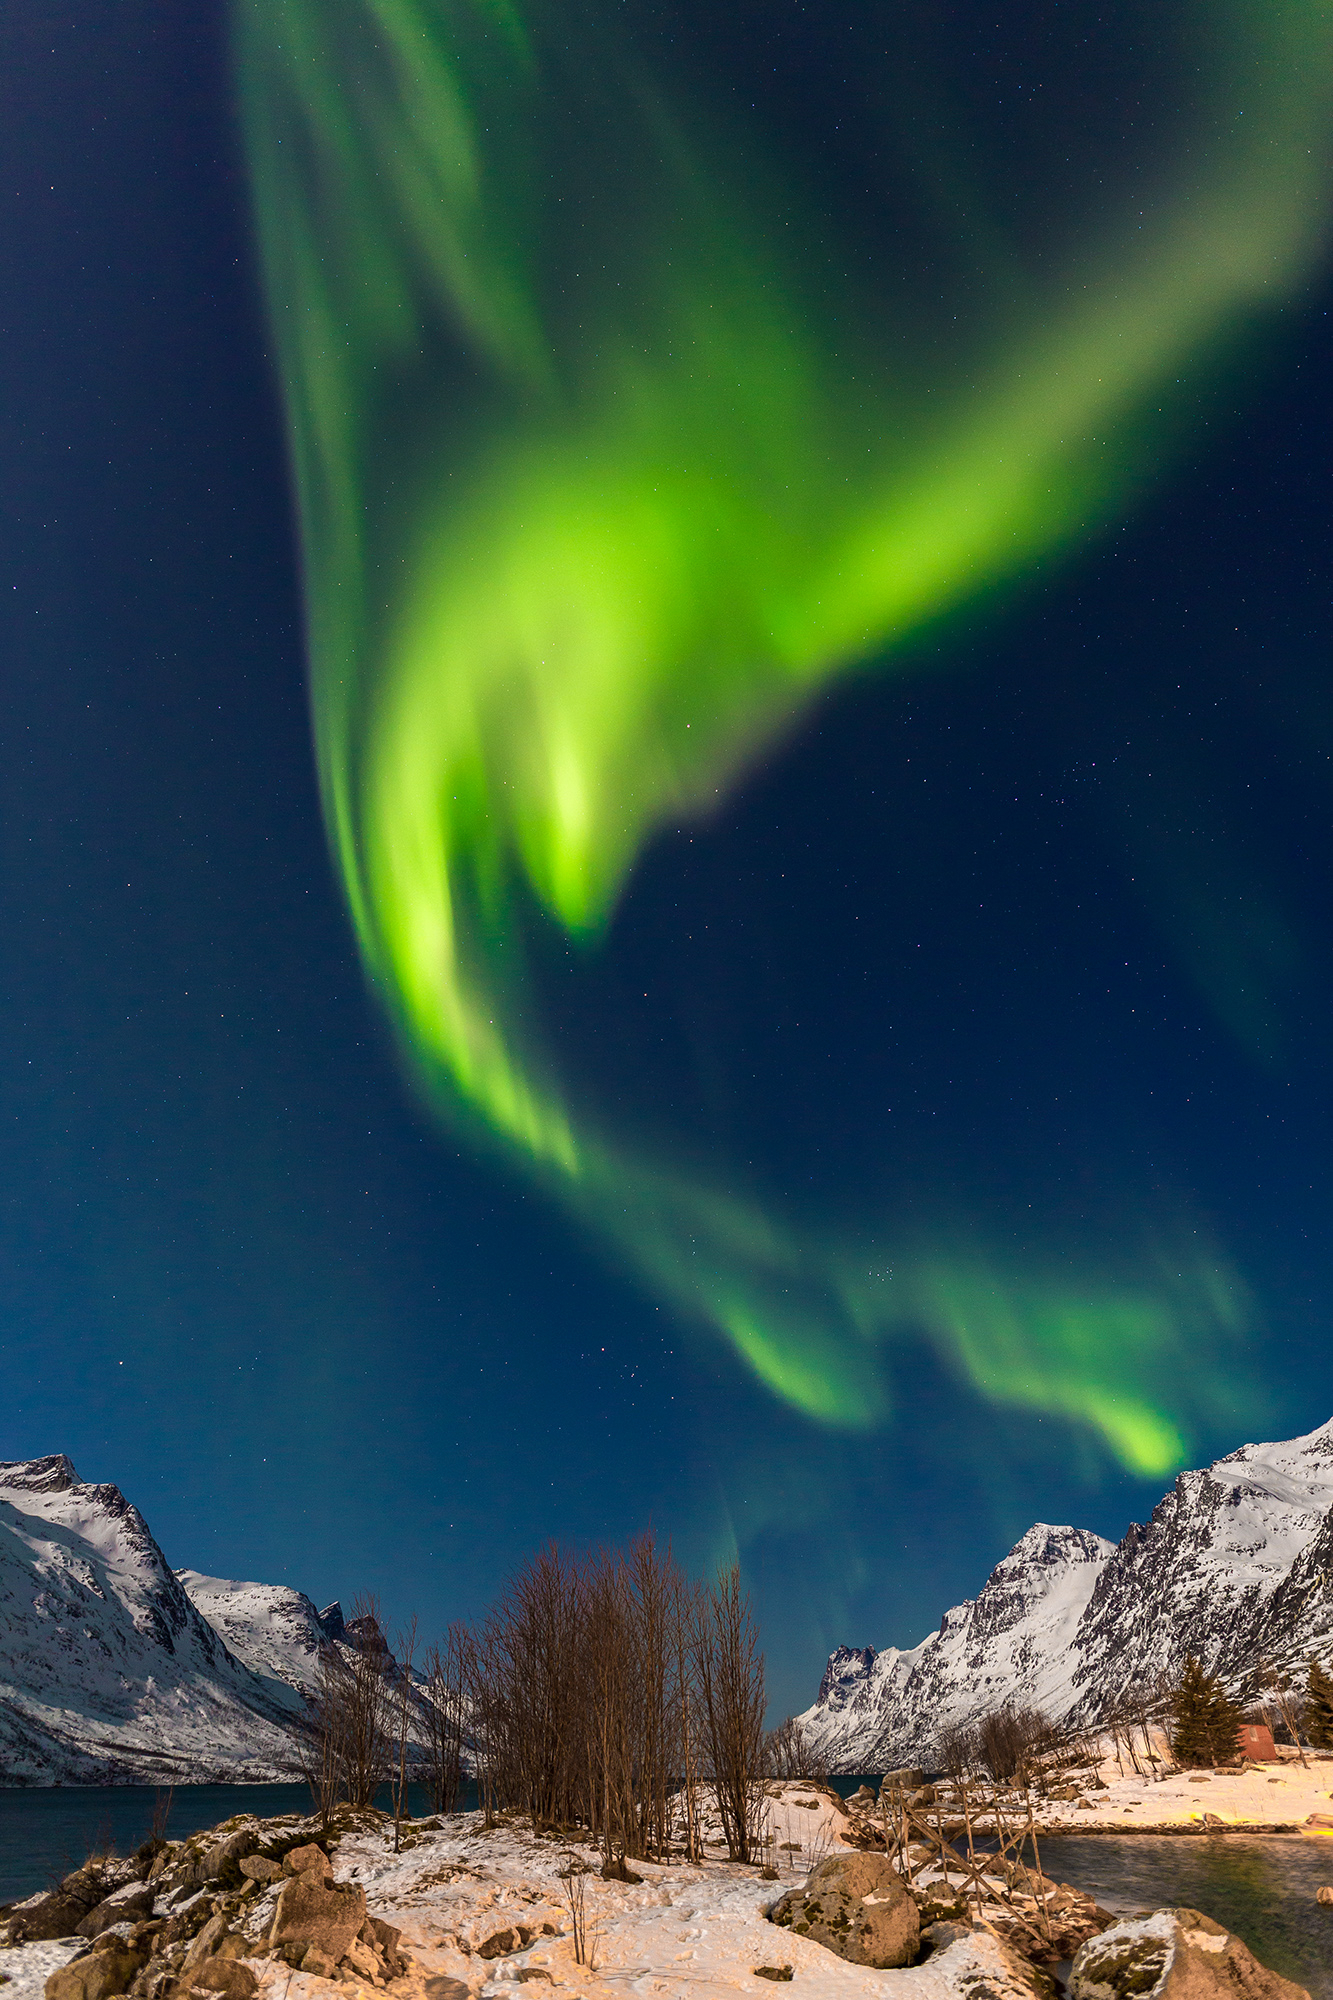

Aurorae (still images), Second Place

Second place in the 2021 IAU OAE Astrophotography Contest, category Aurorae (still images): Northern light dragon over Ersfjordbotn/Norway, by Rainer Sparenberg, Germany.

Aurorae often display waving curtain-like patterns where arcs or bands form moving curls, folds, or even spirals. These irregular shapes mirror the small-scale structure of Earth's magnetic field interacting with charged particle flows. Although the full Moon illuminates both the landscape and the night sky, the aurora is easily visible, which demonstrates that it can be a very bright and colourful phenomenon.

Credit: Rainer Sparenberg/IAU OAE